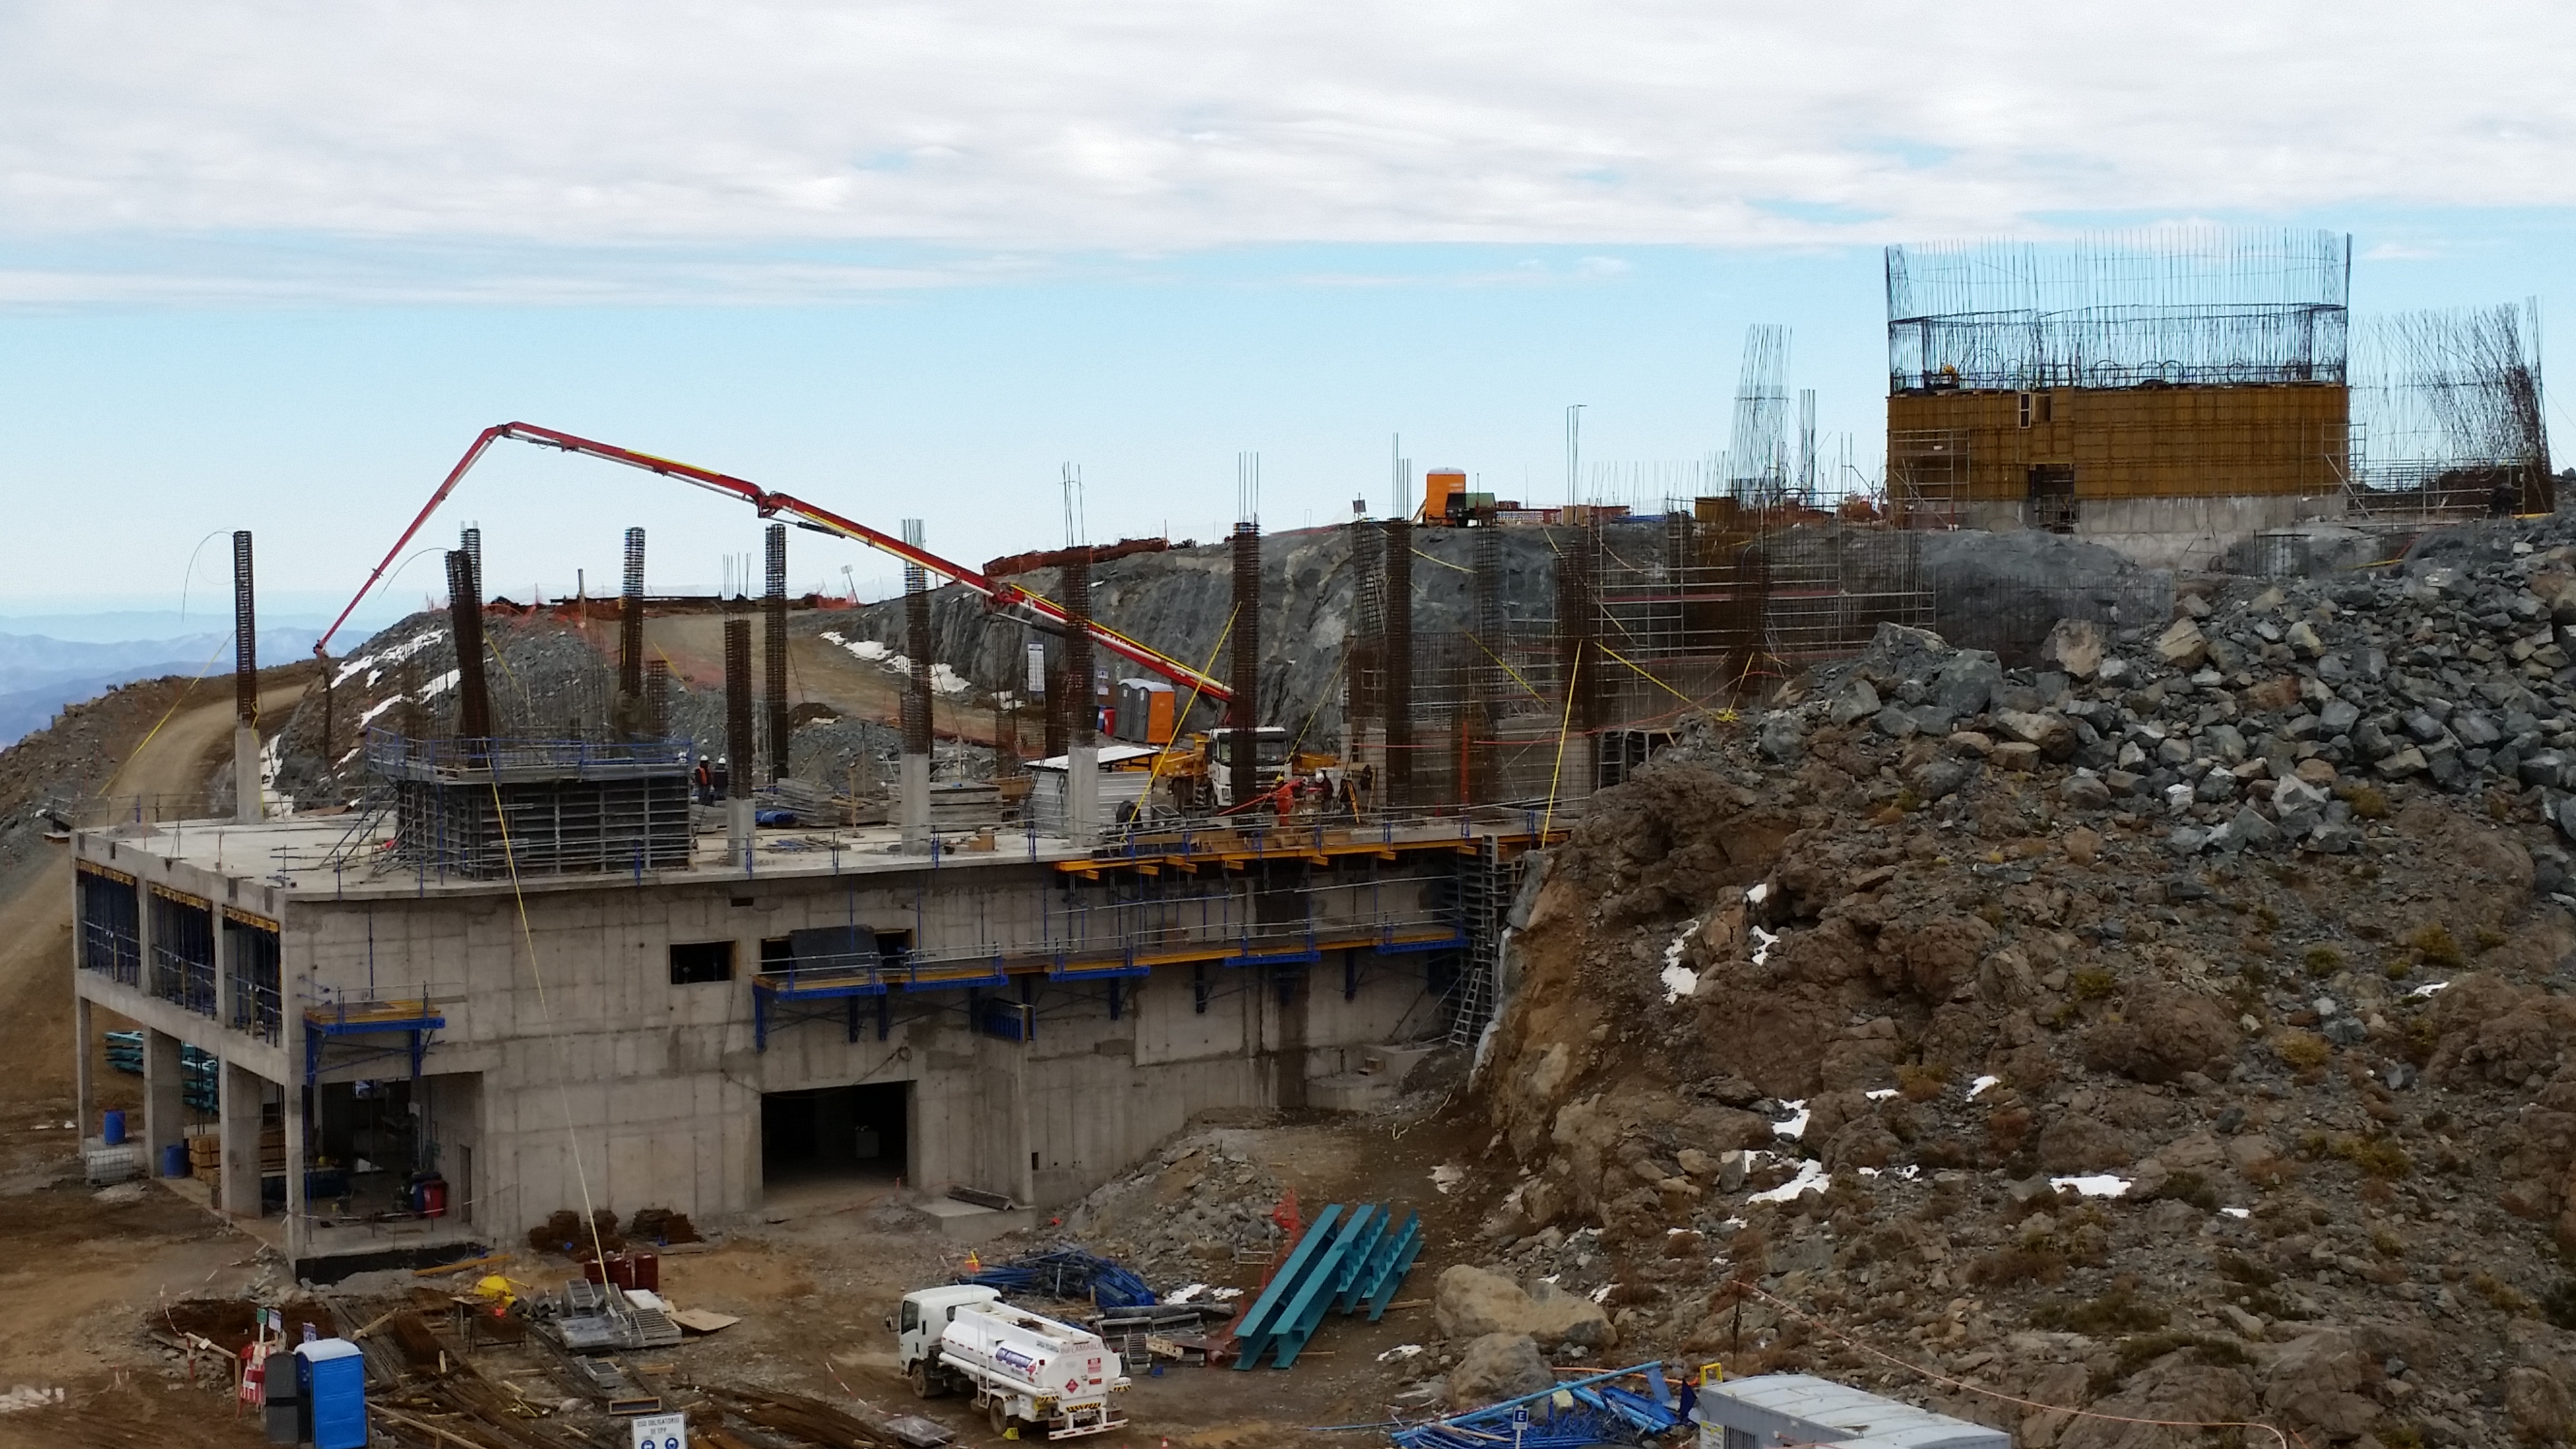

View

View from Calibration Hill.

Credit: Rubin Observatory/NSF/AURA